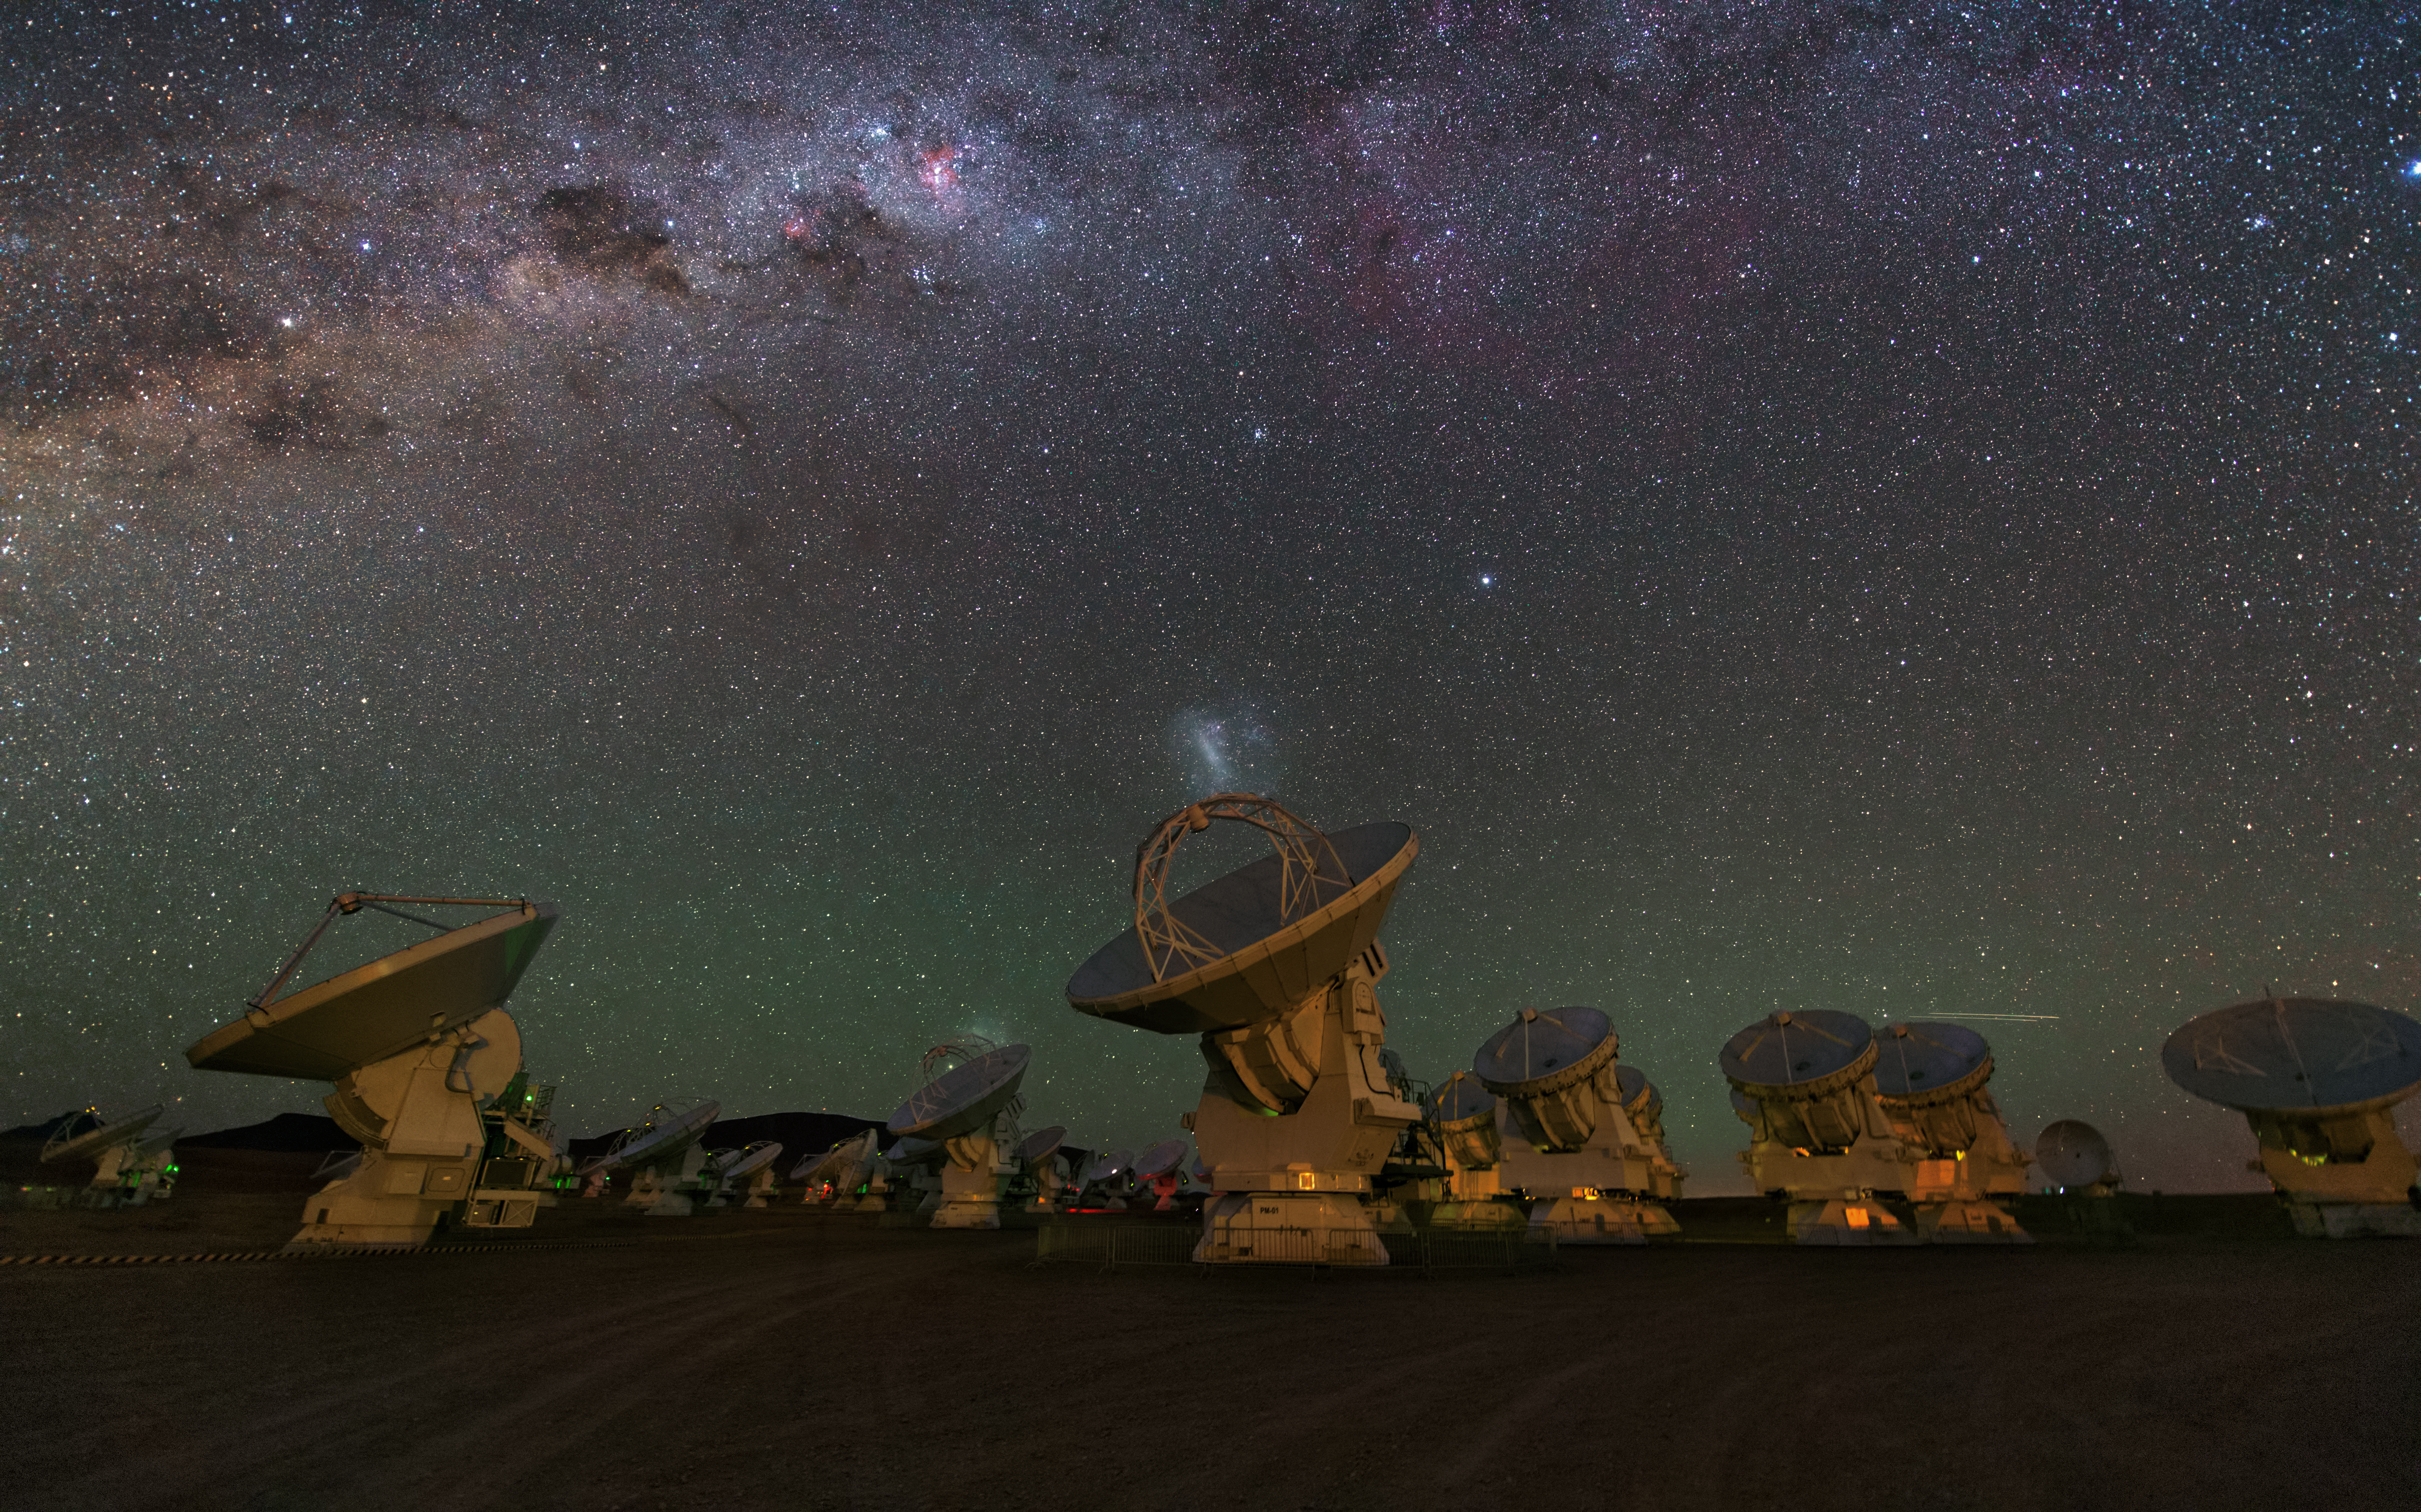

ALMA antennas

A whole group of ALMA antennas was collected on this UHD image, while they are observing the night sky.

Credit: ESO/Y. Beletsky